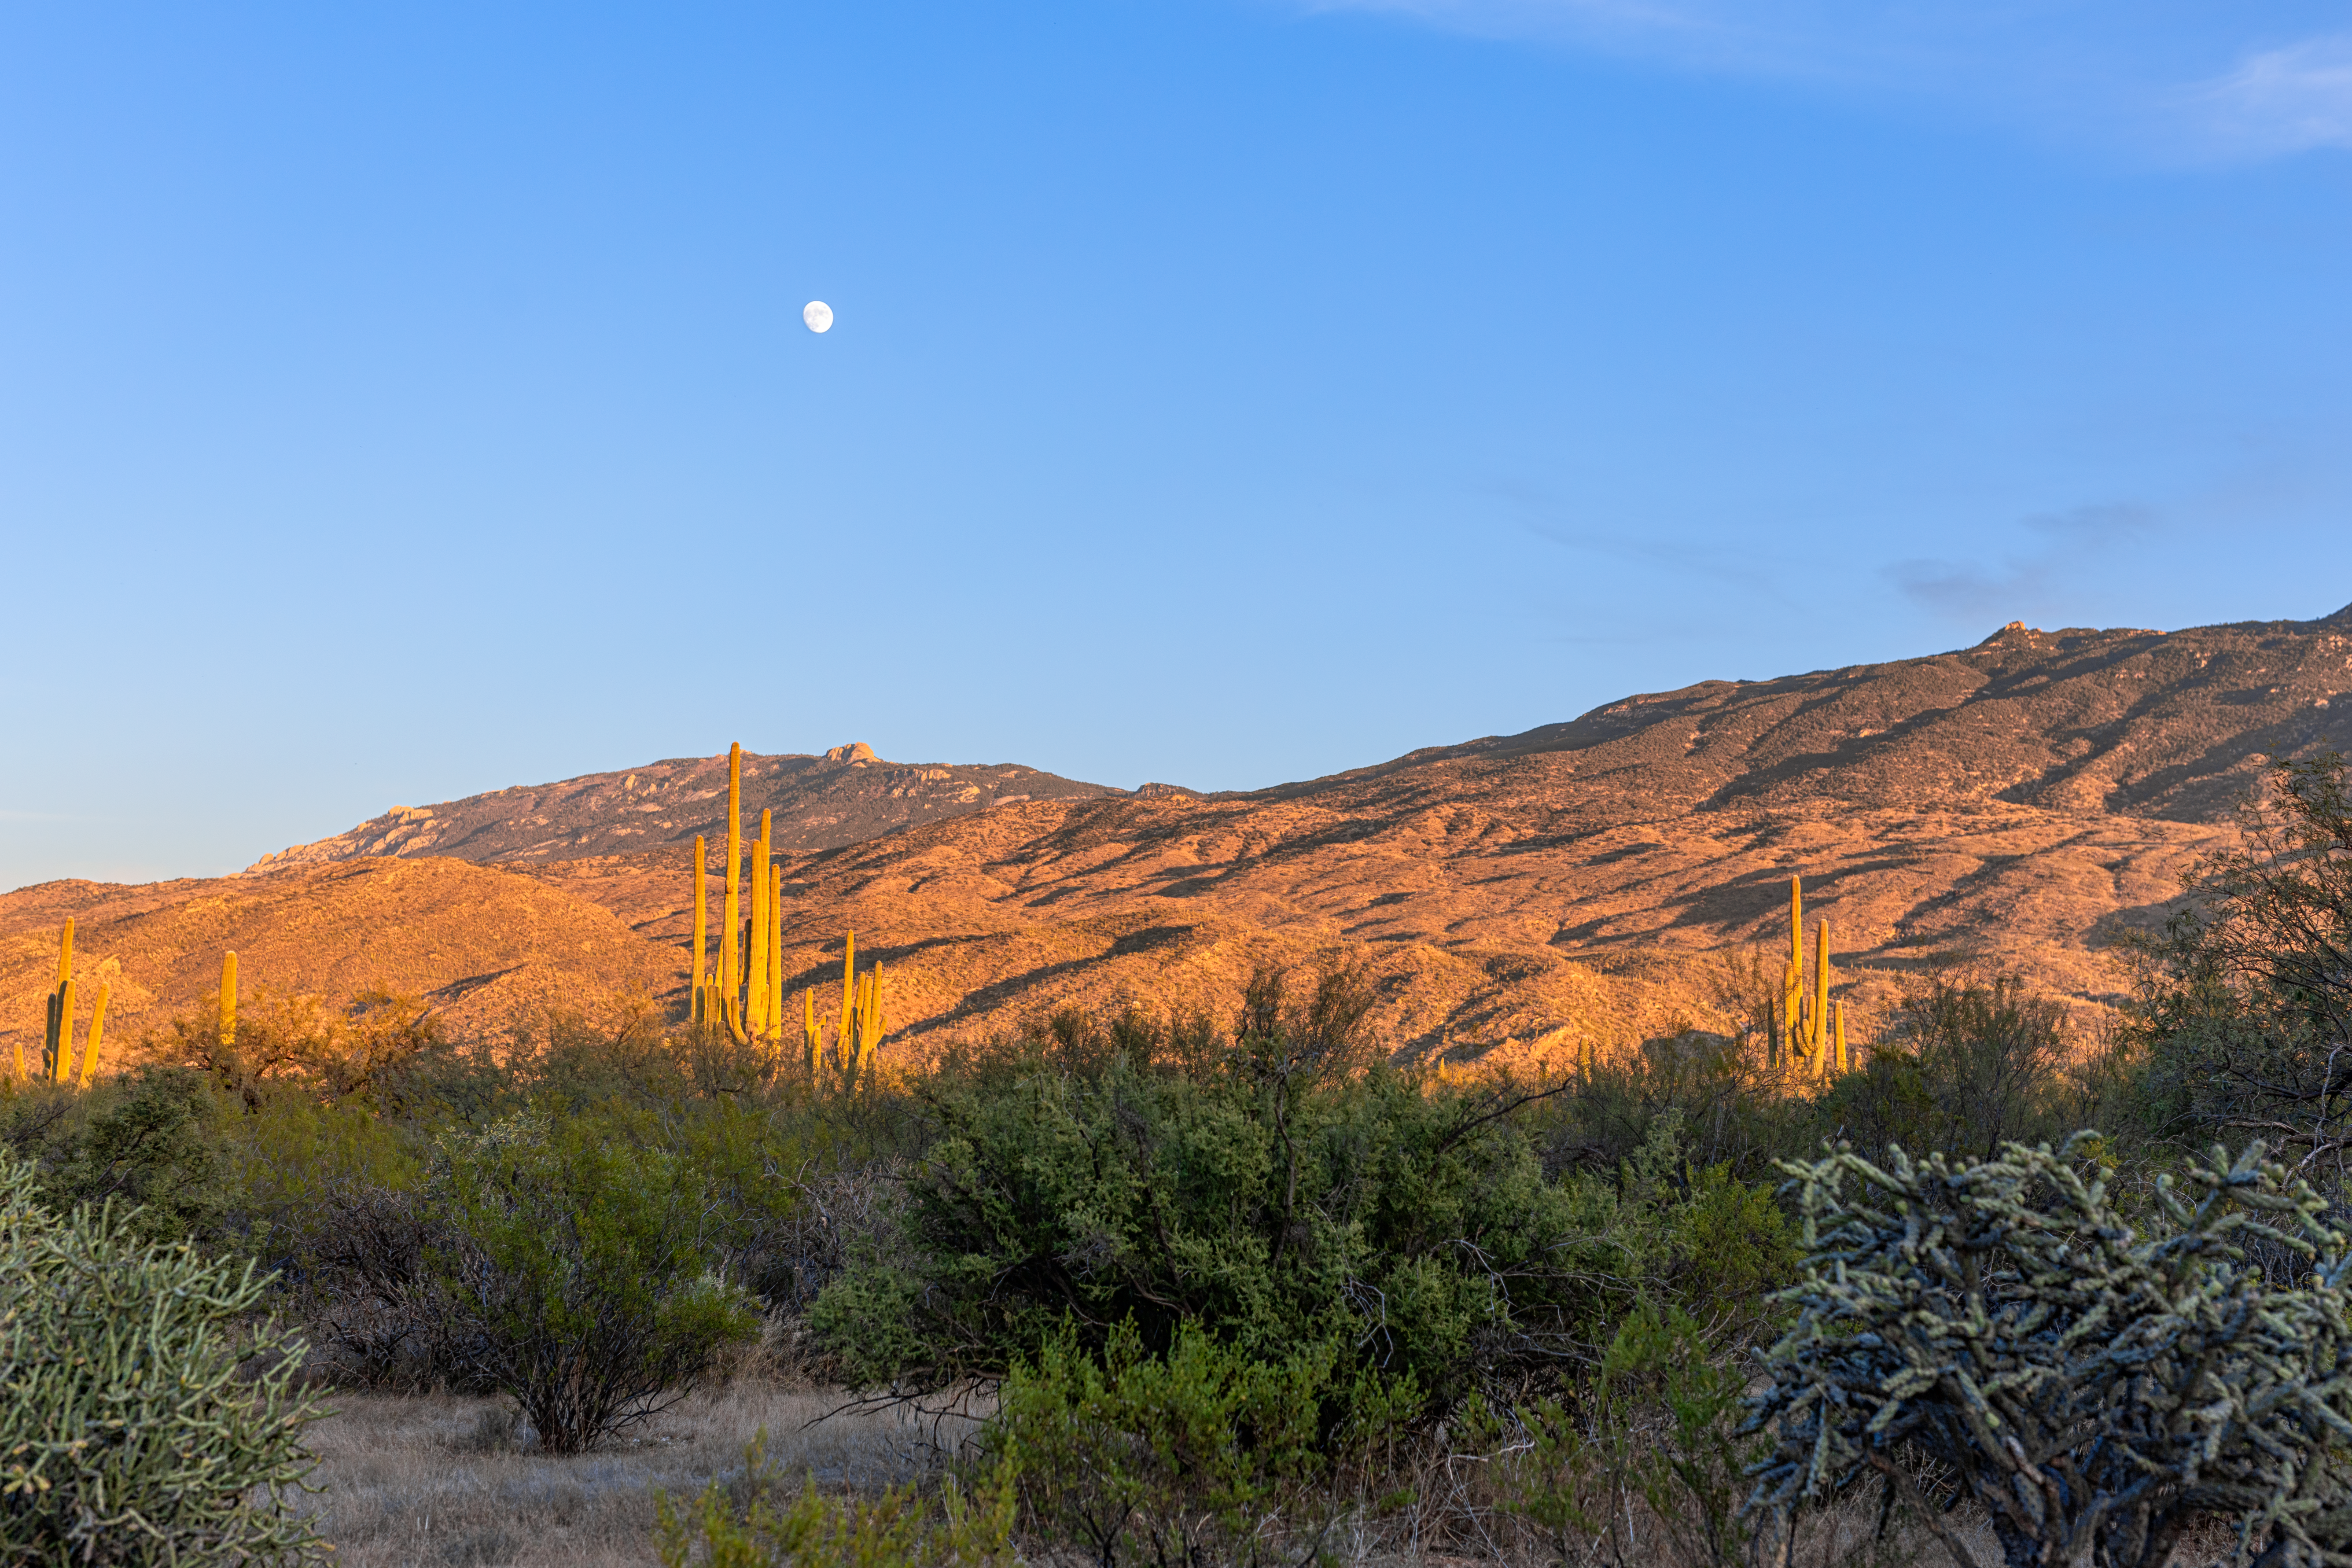

Sonoran Desert Hills

Sonoran Desert hills in Tucson illluminated by the setting sun beneath a nearly Full Moon.

Credit: NOIRLab/NSF/AURA/P. Horálek